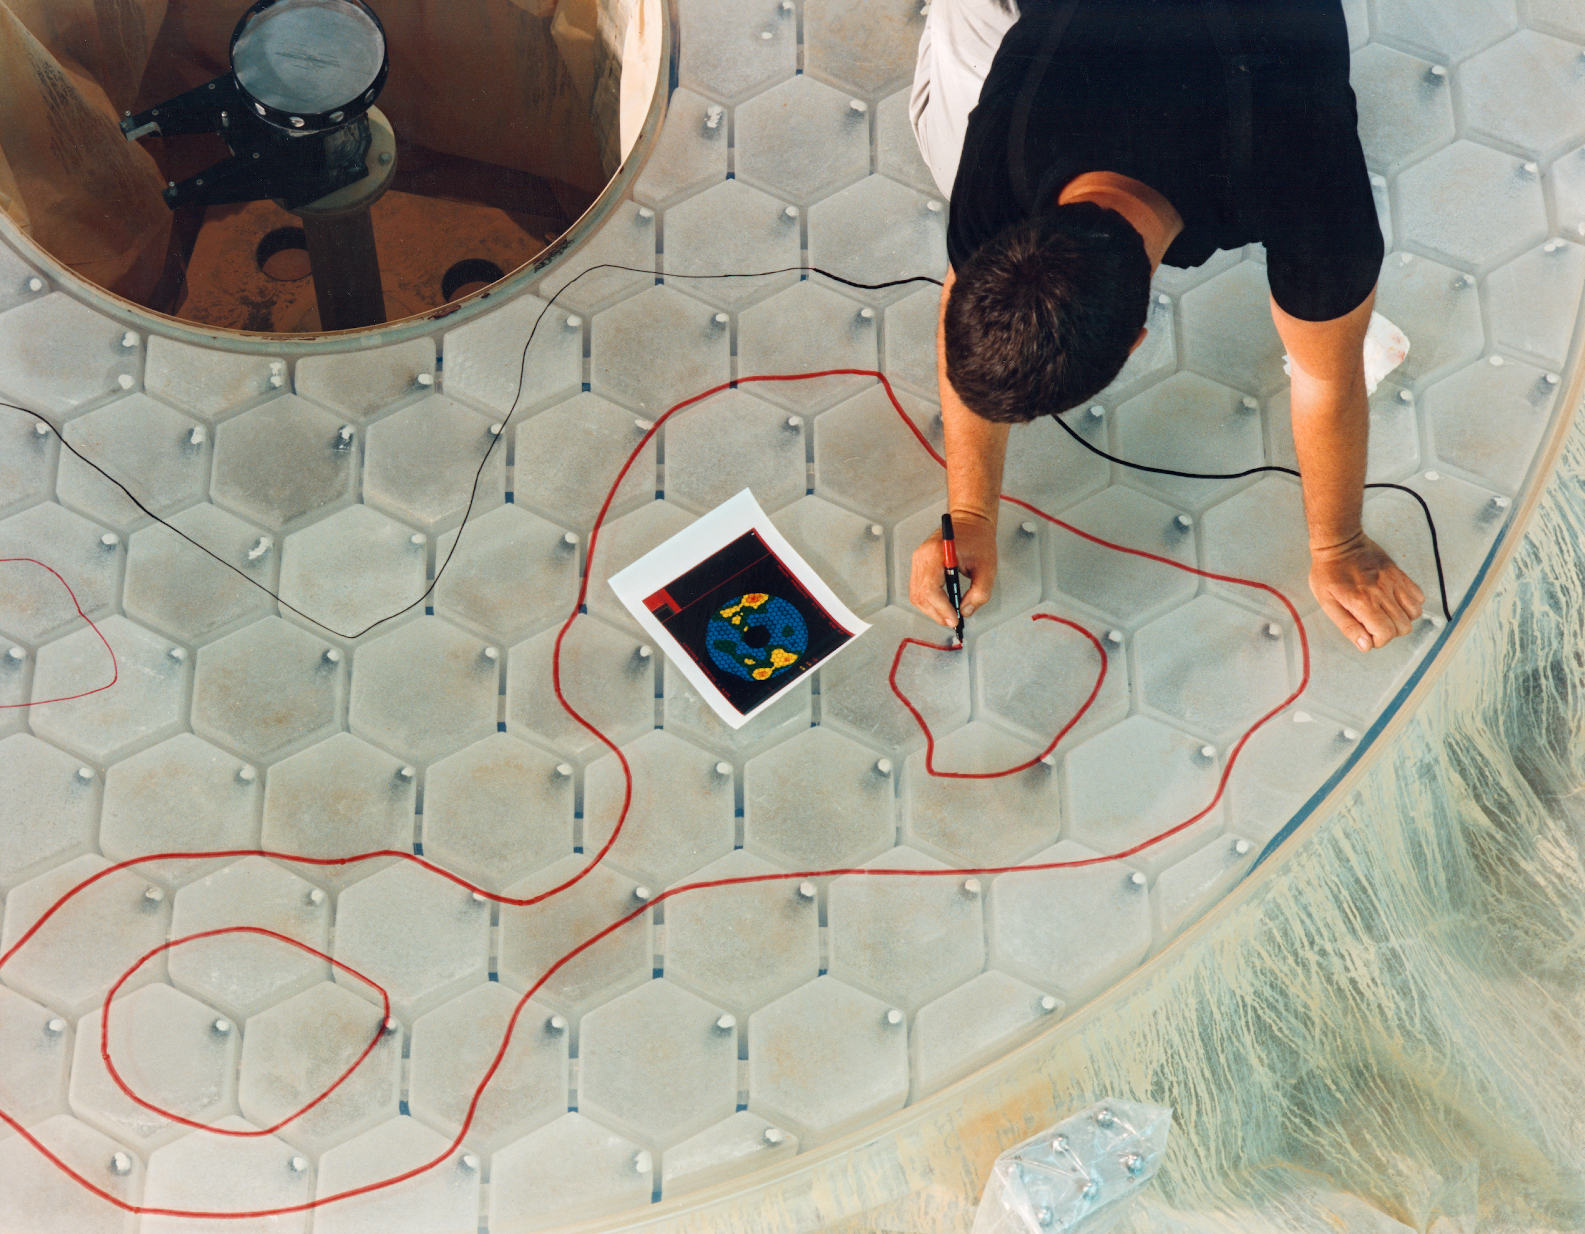

Fine-tuning the WIYN primary

Gary Poczulp is marking regions of the 3.5-meter WIYN primary mirror that need additional fine polishing, as determined from the wavefront analysis picture seen by his right hand (July 1990).

Credit: NOIRLab/NSF/AURA